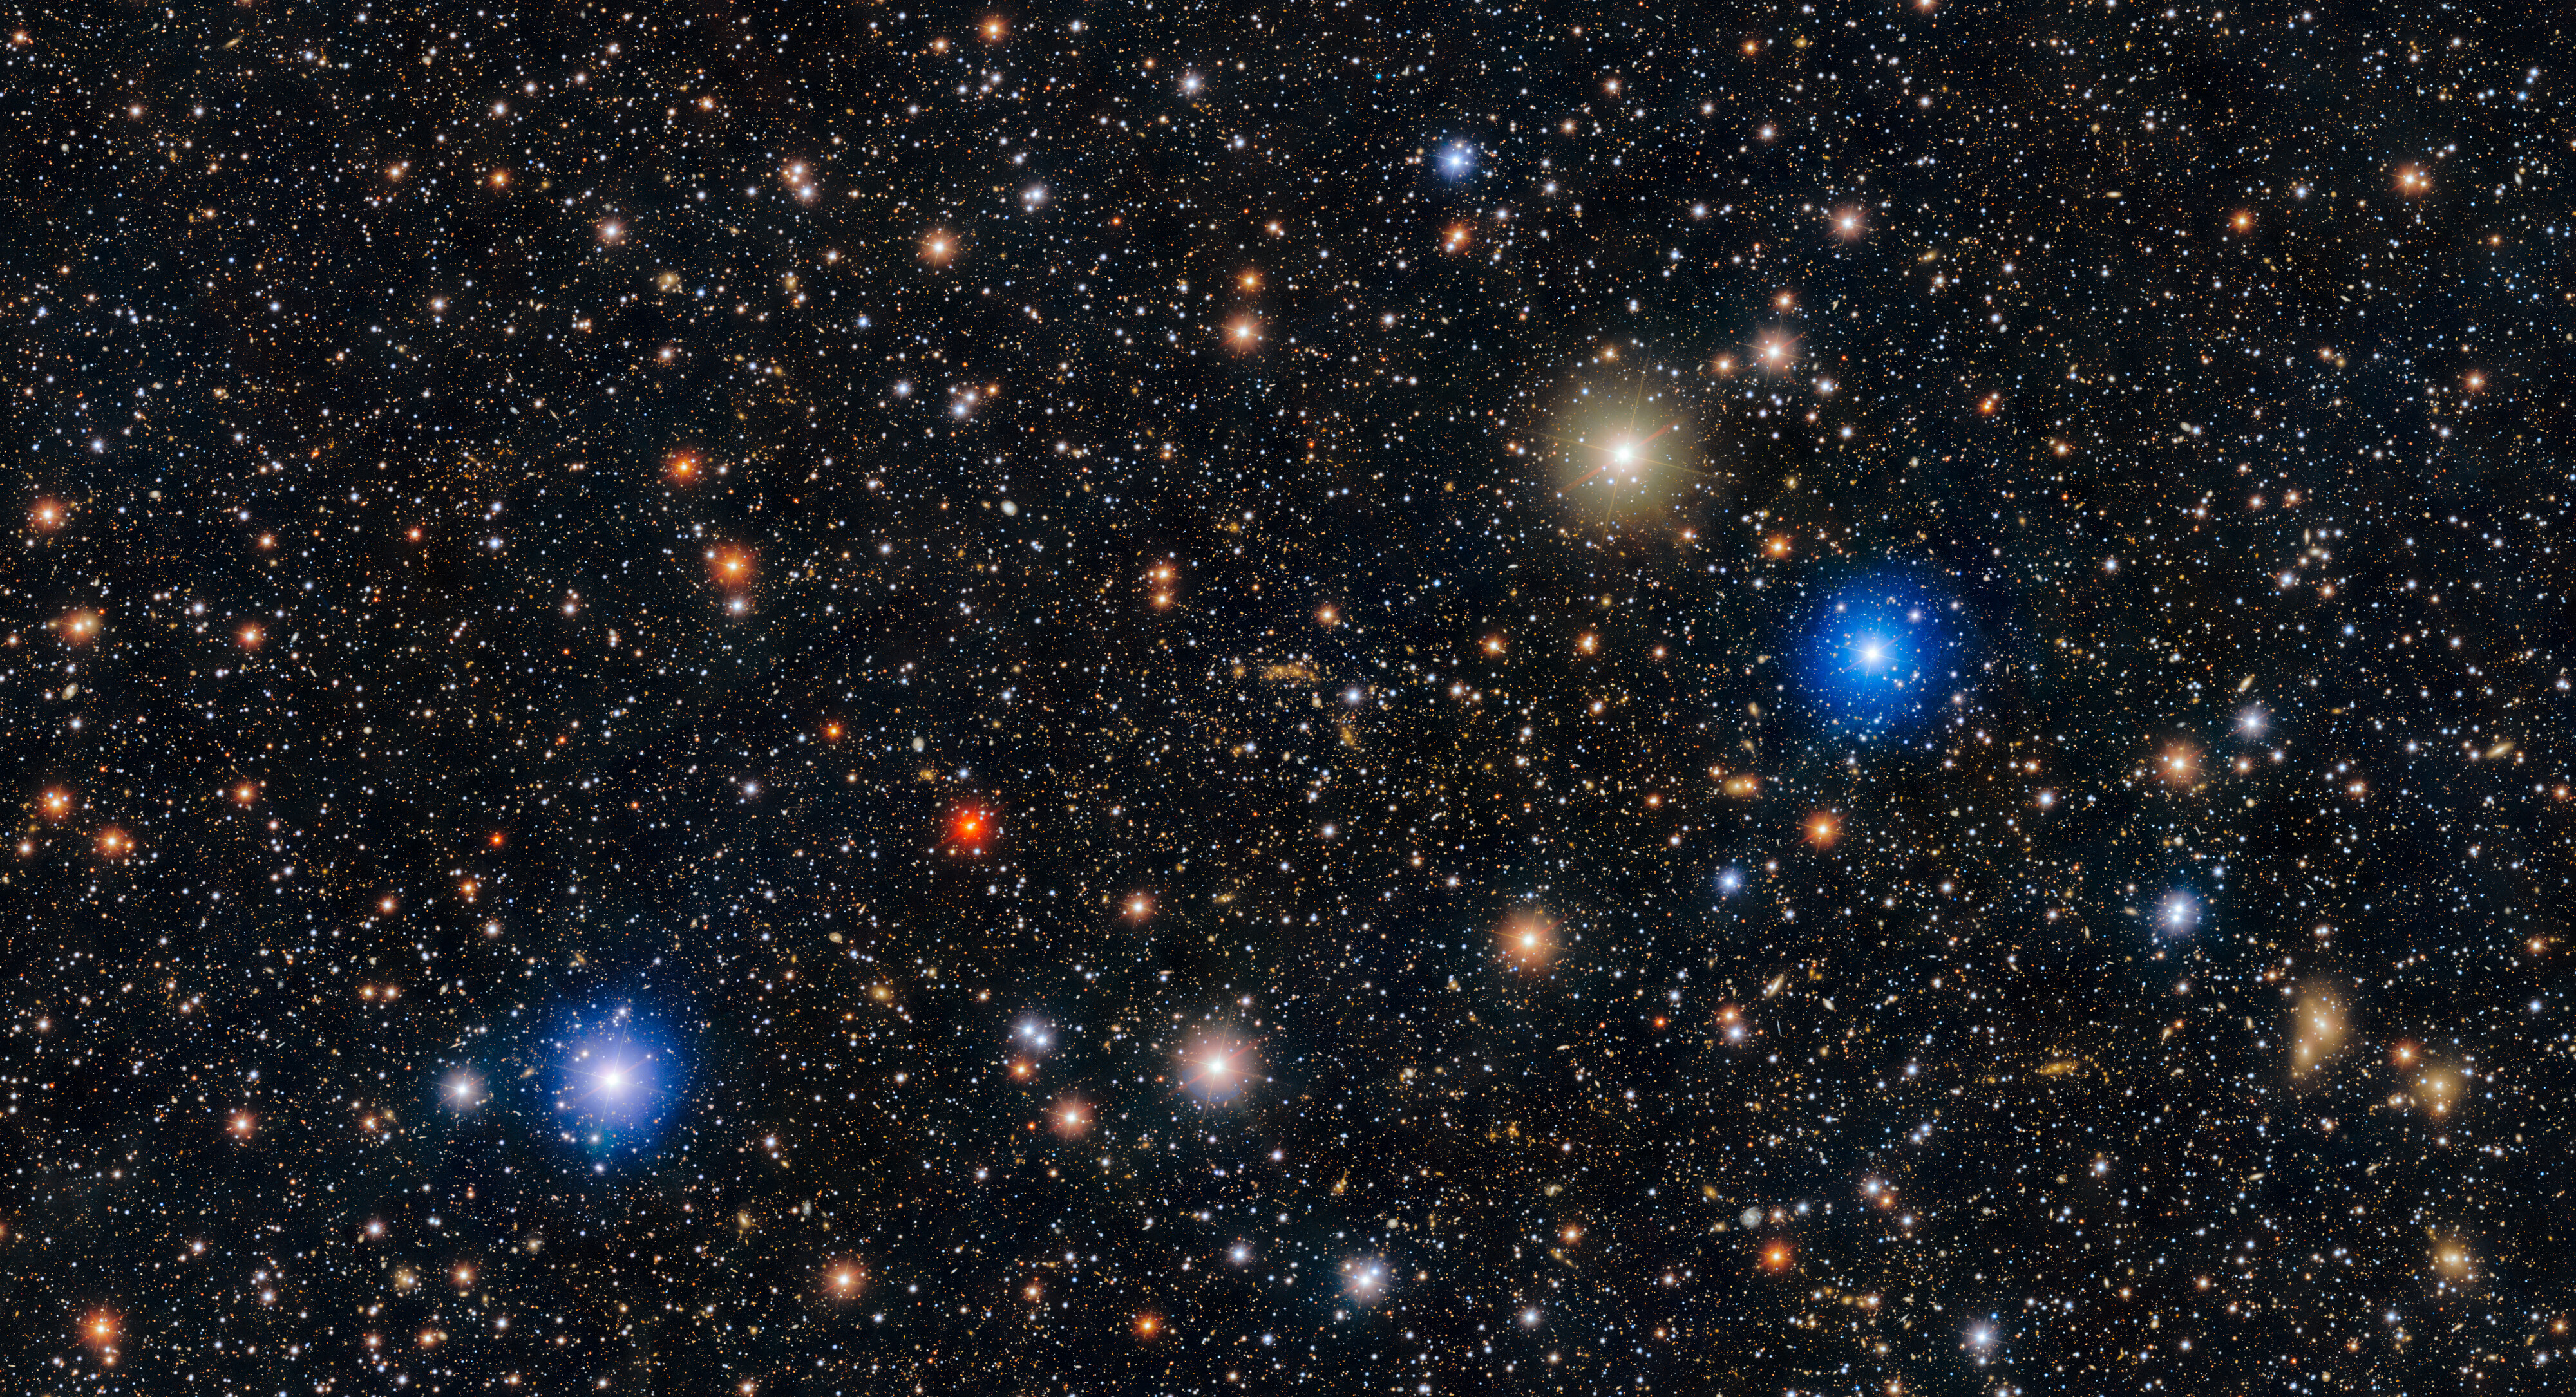

Bullet Cluster with DECam

The Bullet Cluster is made up of two galaxy clusters that are colliding, one moving through the other, about 3.7 billion light-years away in the constellation Carina. These galaxy clusters act as gravitational lenses, magnifying the light of background galaxies. This phenomenon makes the Bullet Cluster a compelling piece of evidence supporting the existence of dark matter.

This image was taken with the 570-megapixel U.S. Department of Energy-fabricated Dark Energy Camera (DECam), mounted on the U.S. National Science Foundation Víctor M. Blanco 4-meter Telescope at Cerro Tololo Inter-American Observatory (CTIO), a Program of NSF NOIRLab.

View the Zoomable image to explore this stunning galaxyscape in more detail.

Credit: CTIO/NOIRLab/DOE/NSF/AURA Image Processing: T.A. Rector (University of Alaska Anchorage/NSF NOIRLab) & M. Zamani (NSF NOIRLab)